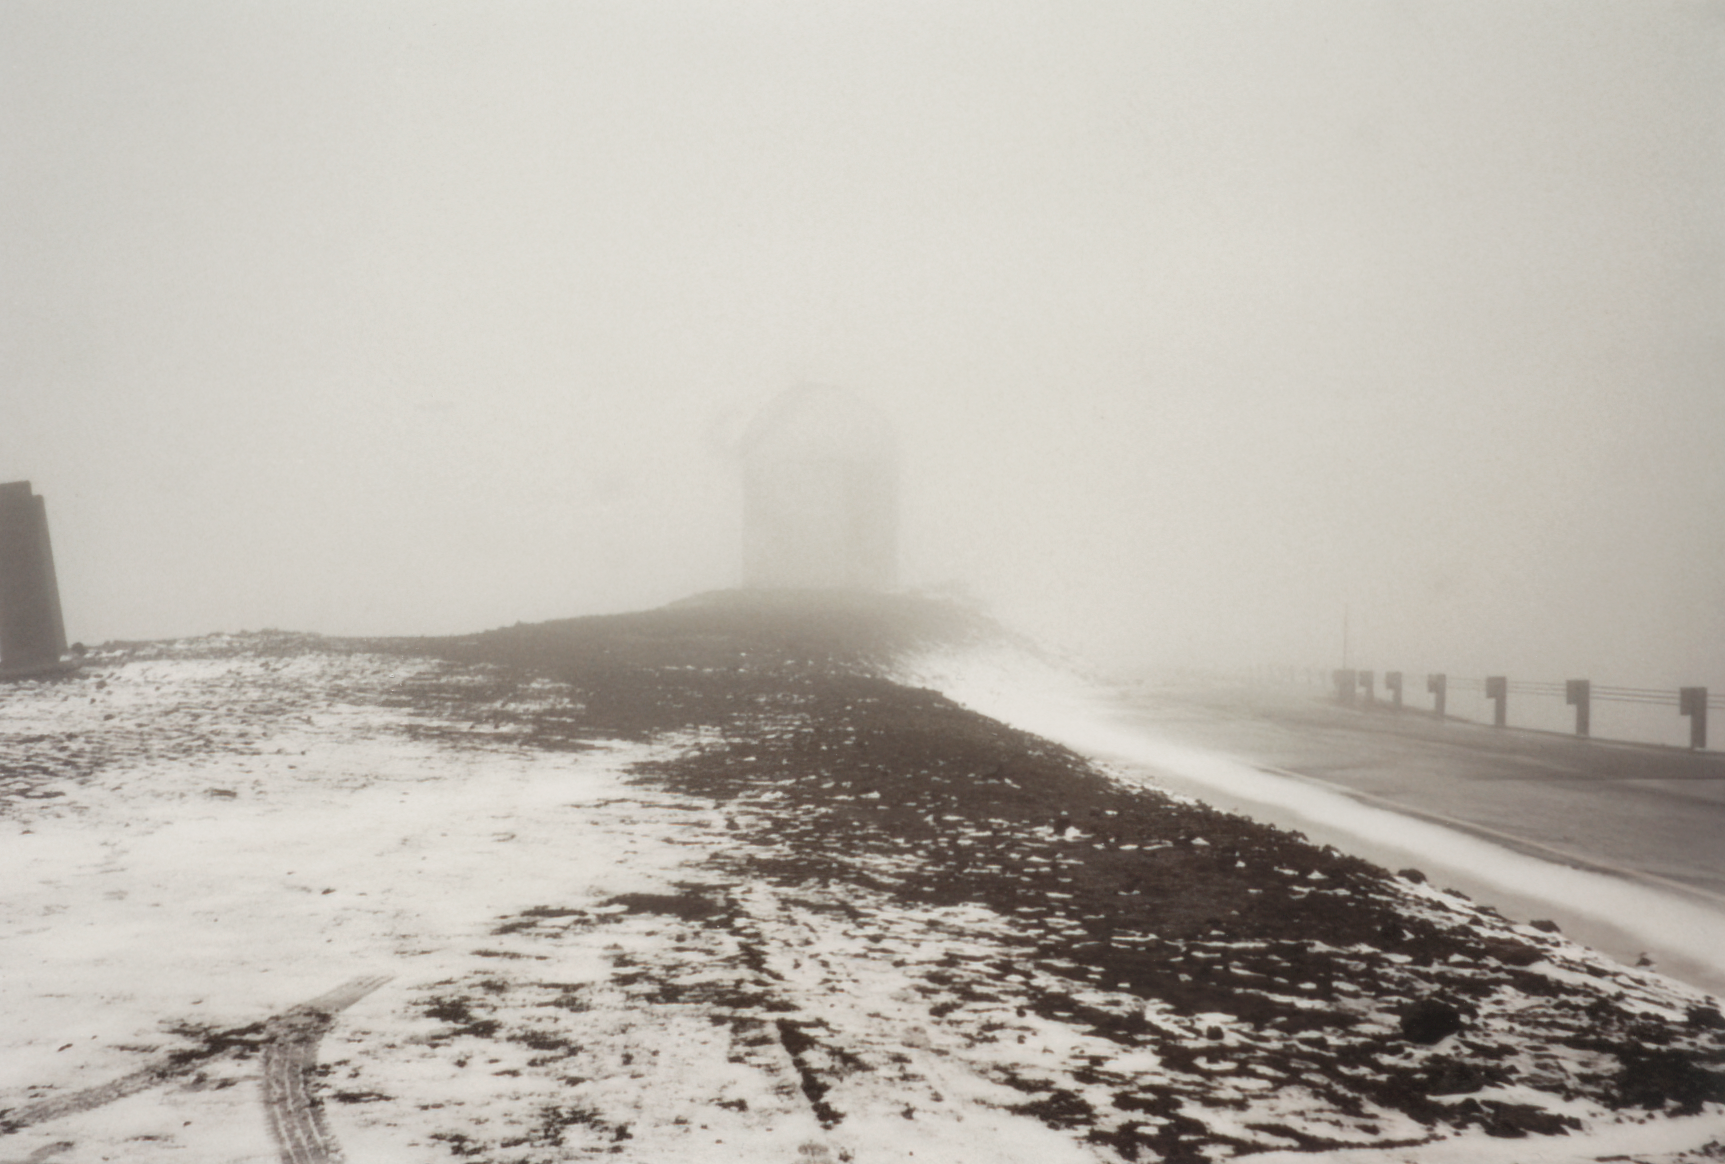

Gemini North Future Site

The future site of the Gemini North telescope is seen under snowfall on Maunakea in 1993.

Credit: International Gemini Observatory/NOIRLab/NSF/AURA